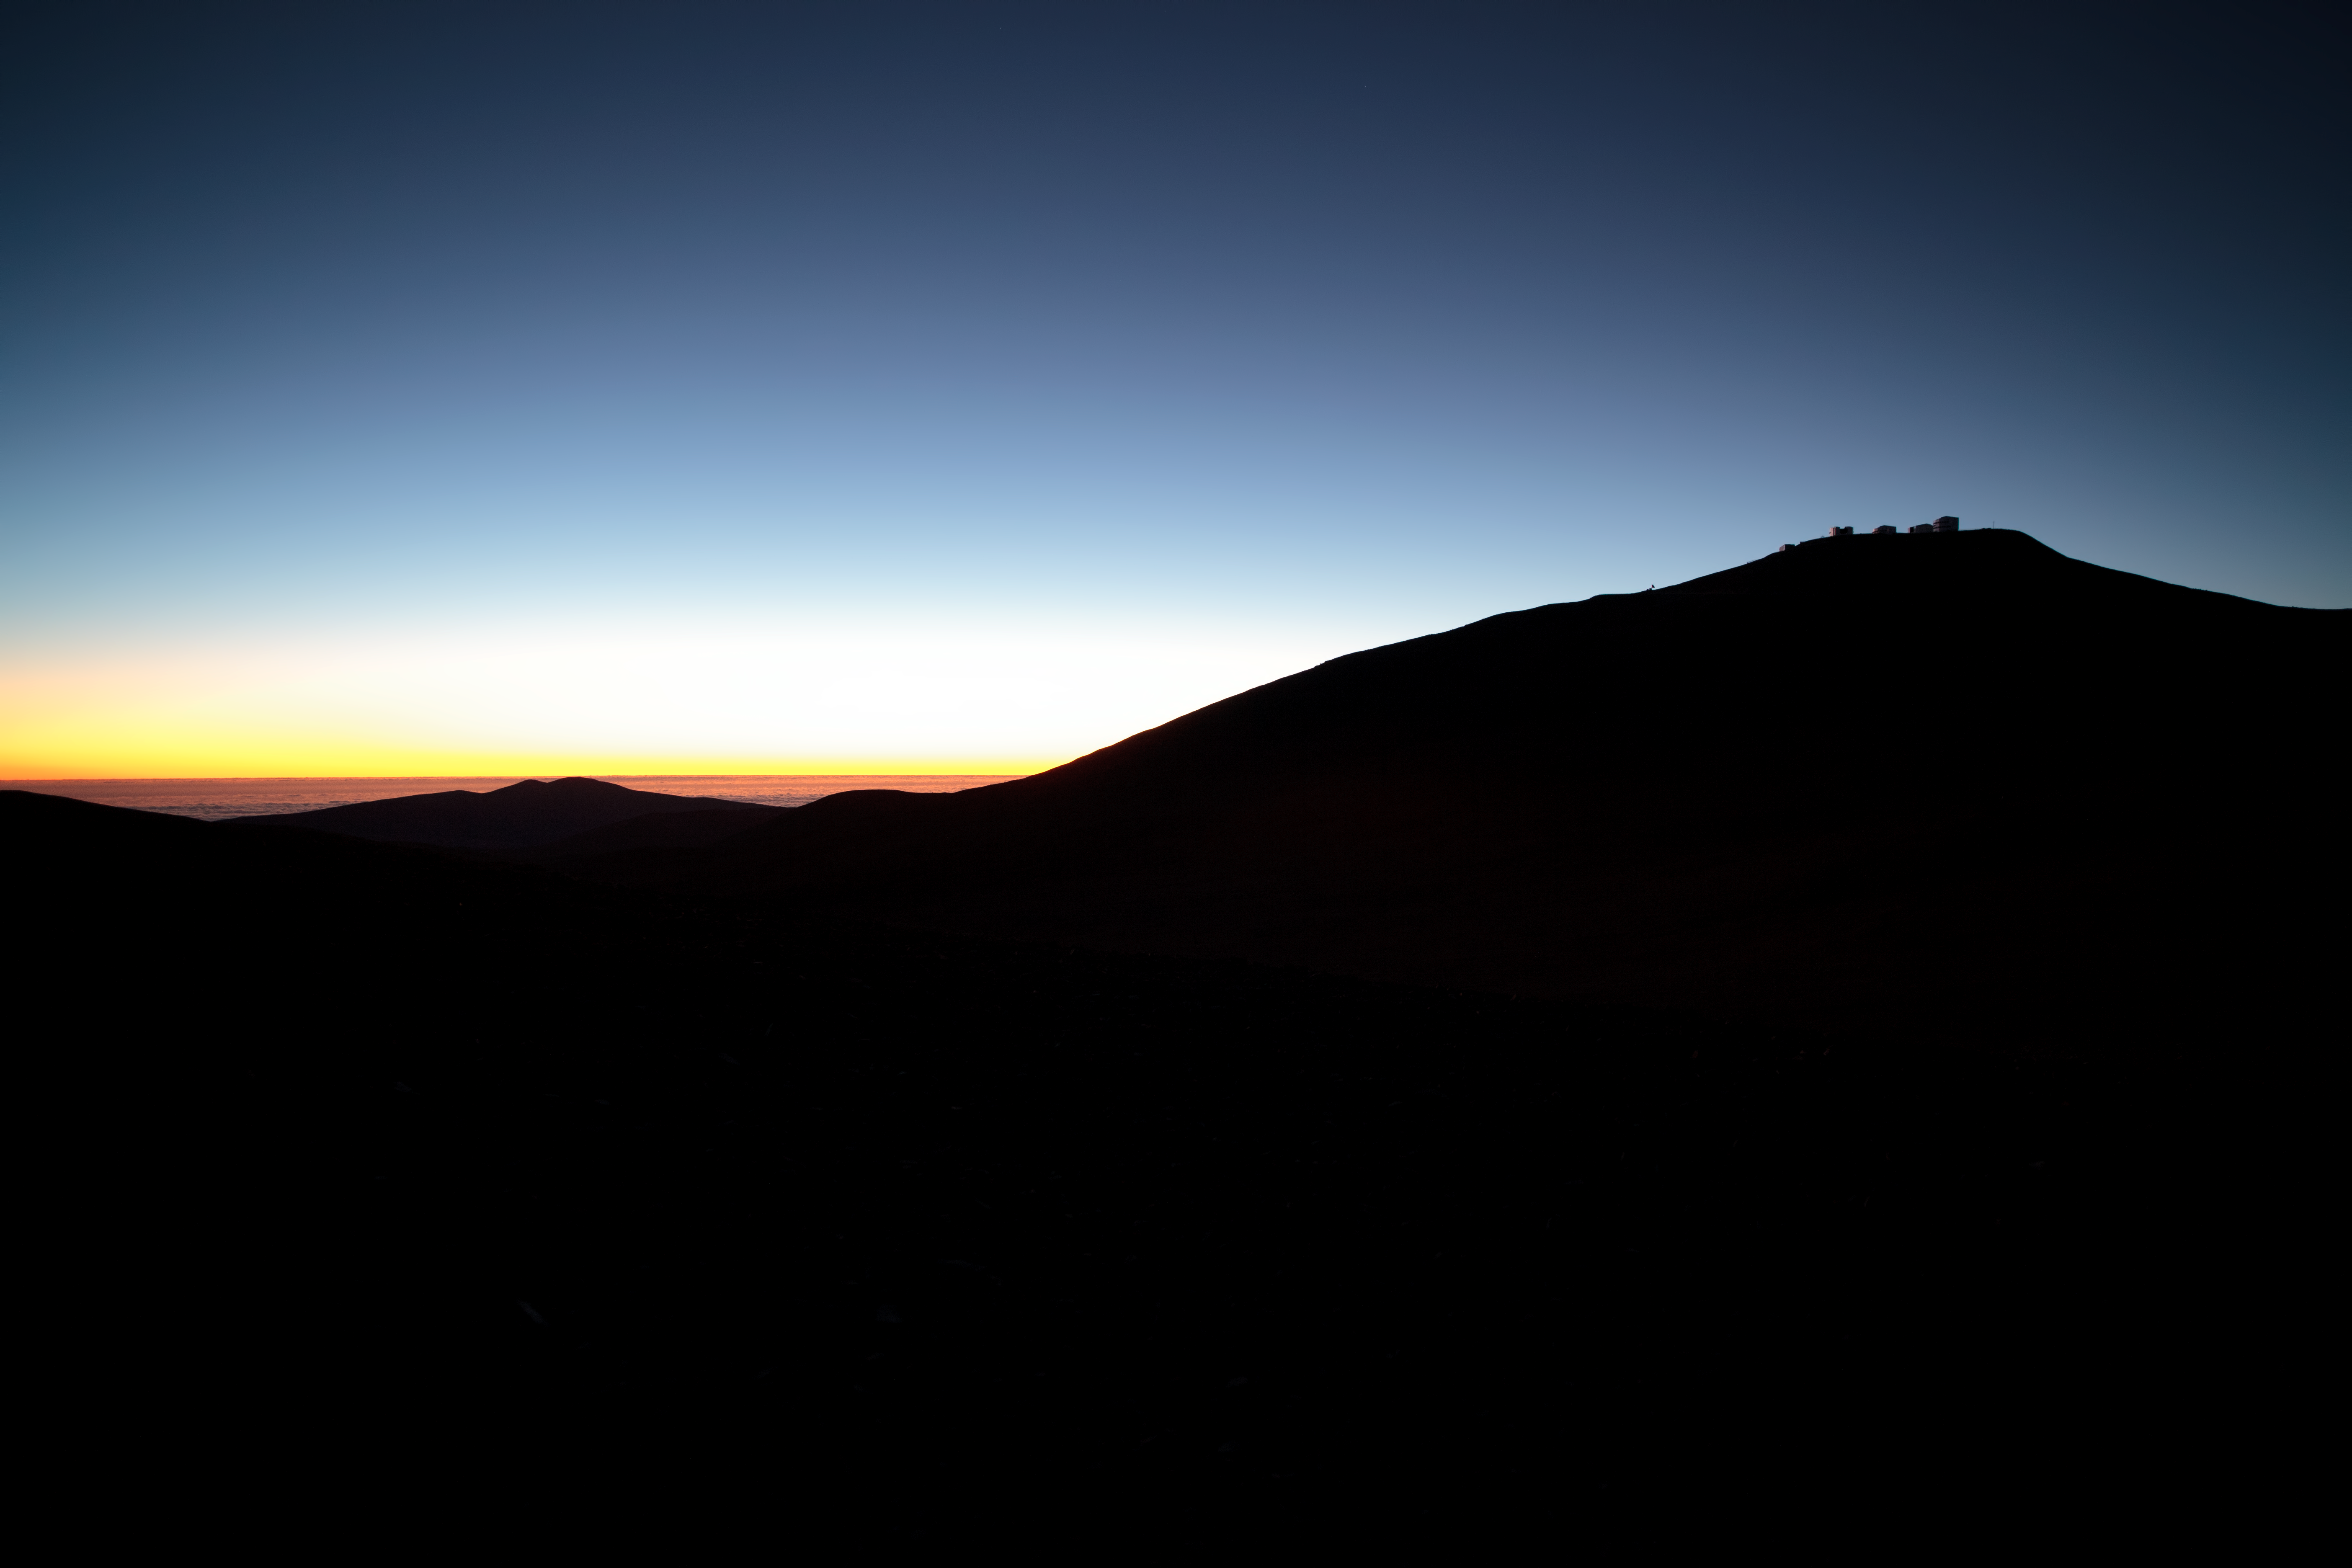

Paranal in the edge of the day

ESO's Paranal Observatory, sits atop Cerro Paranal, at the Atacama Desert, the dryest place on Earth.

Credit: ESO